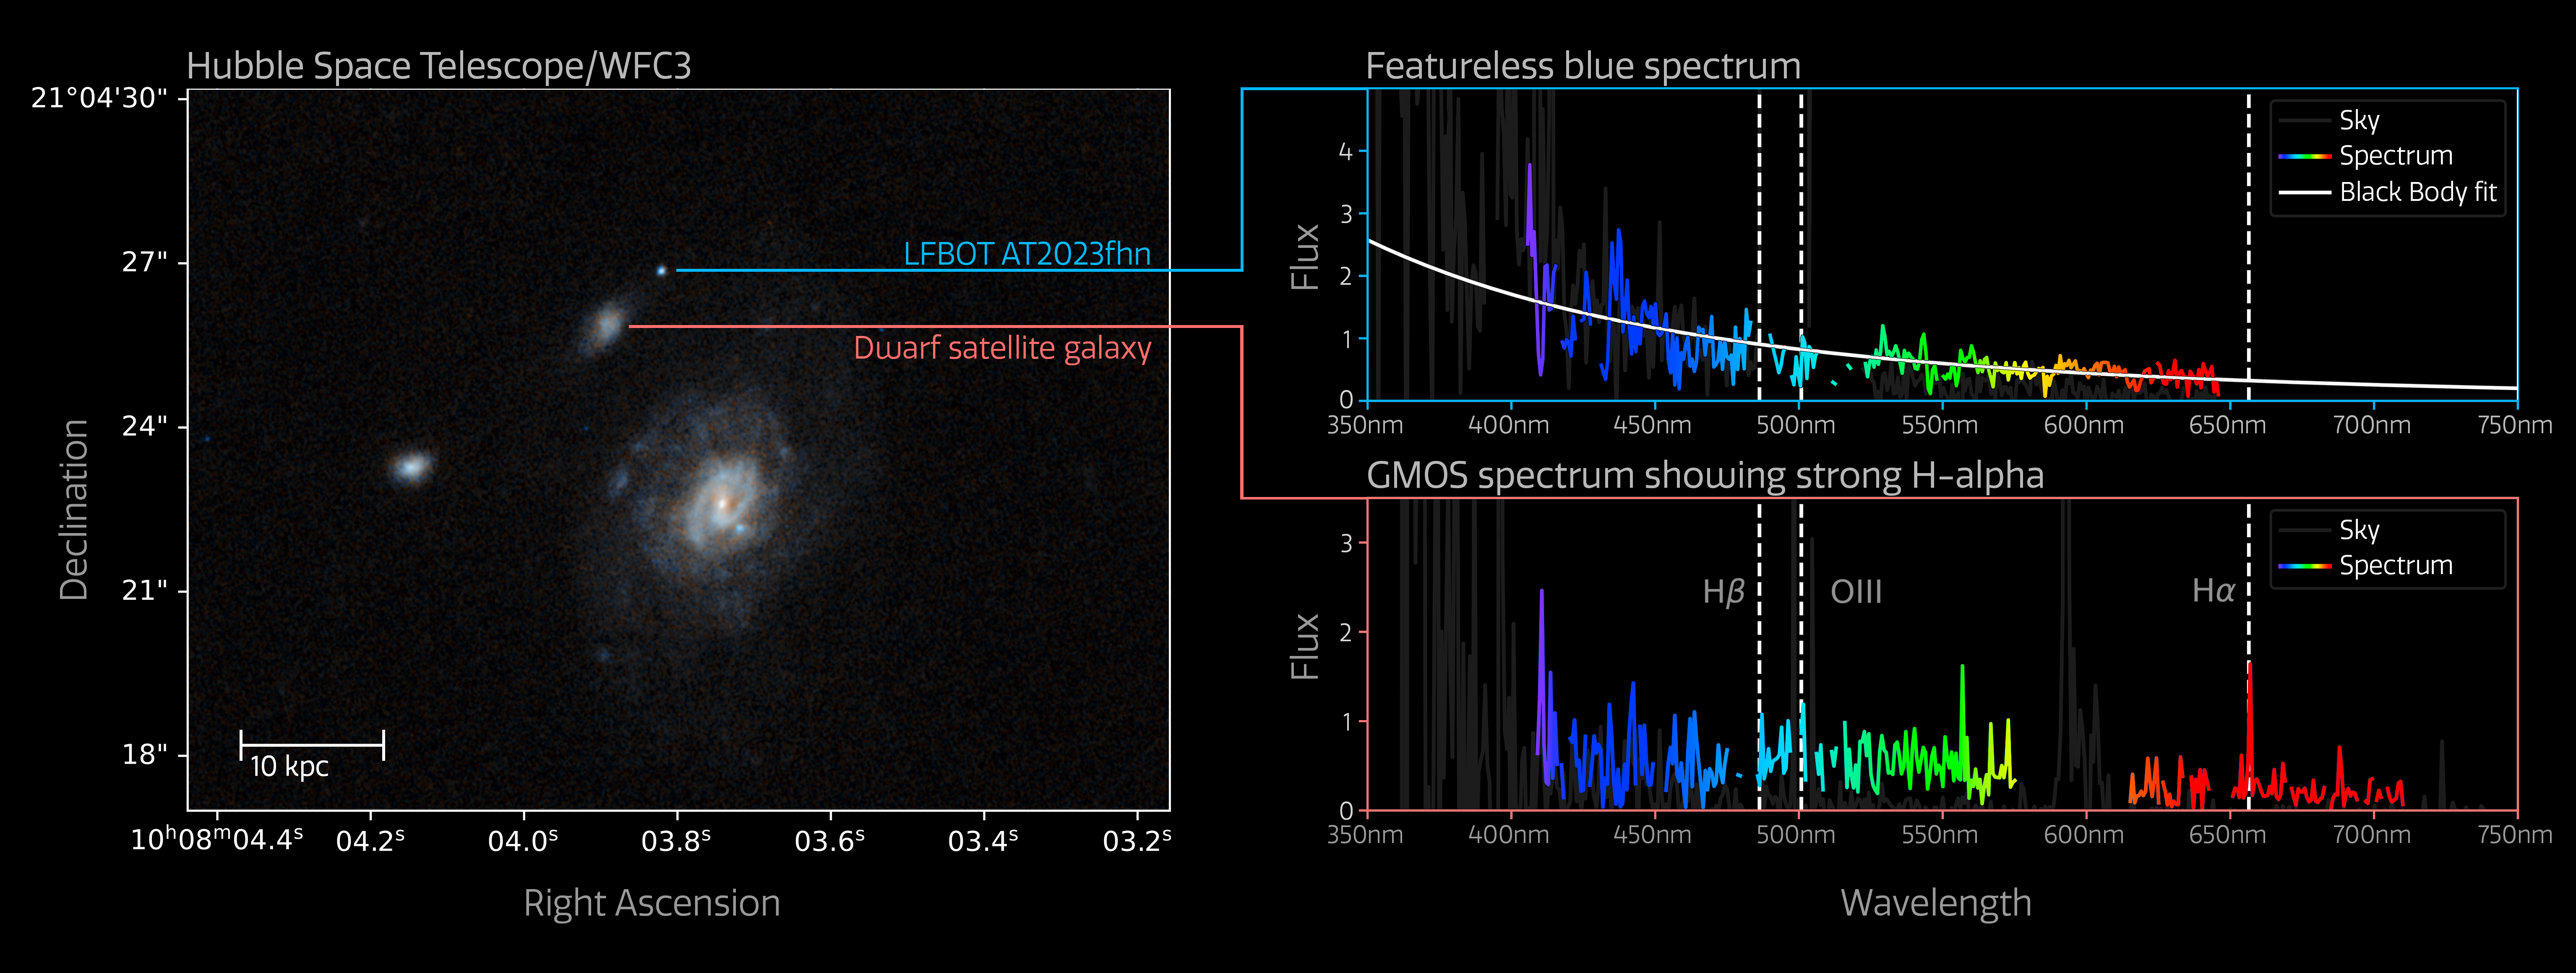

Gemini Spectrum of 'the Finch'

Upper right: Gemini GMOS spectrum of the Luminous Fast Blue Optical Transient AT2023fhn (’the Finch’).

Lower right: Gemini GMOS spectrum of the satellite galaxy.

Left: Hubble WFC3 image.

Credit: International Gemini Observatory/NOIRLab/NSF/AURA/ESA/NASA/A. Chrimes/M. Zamani